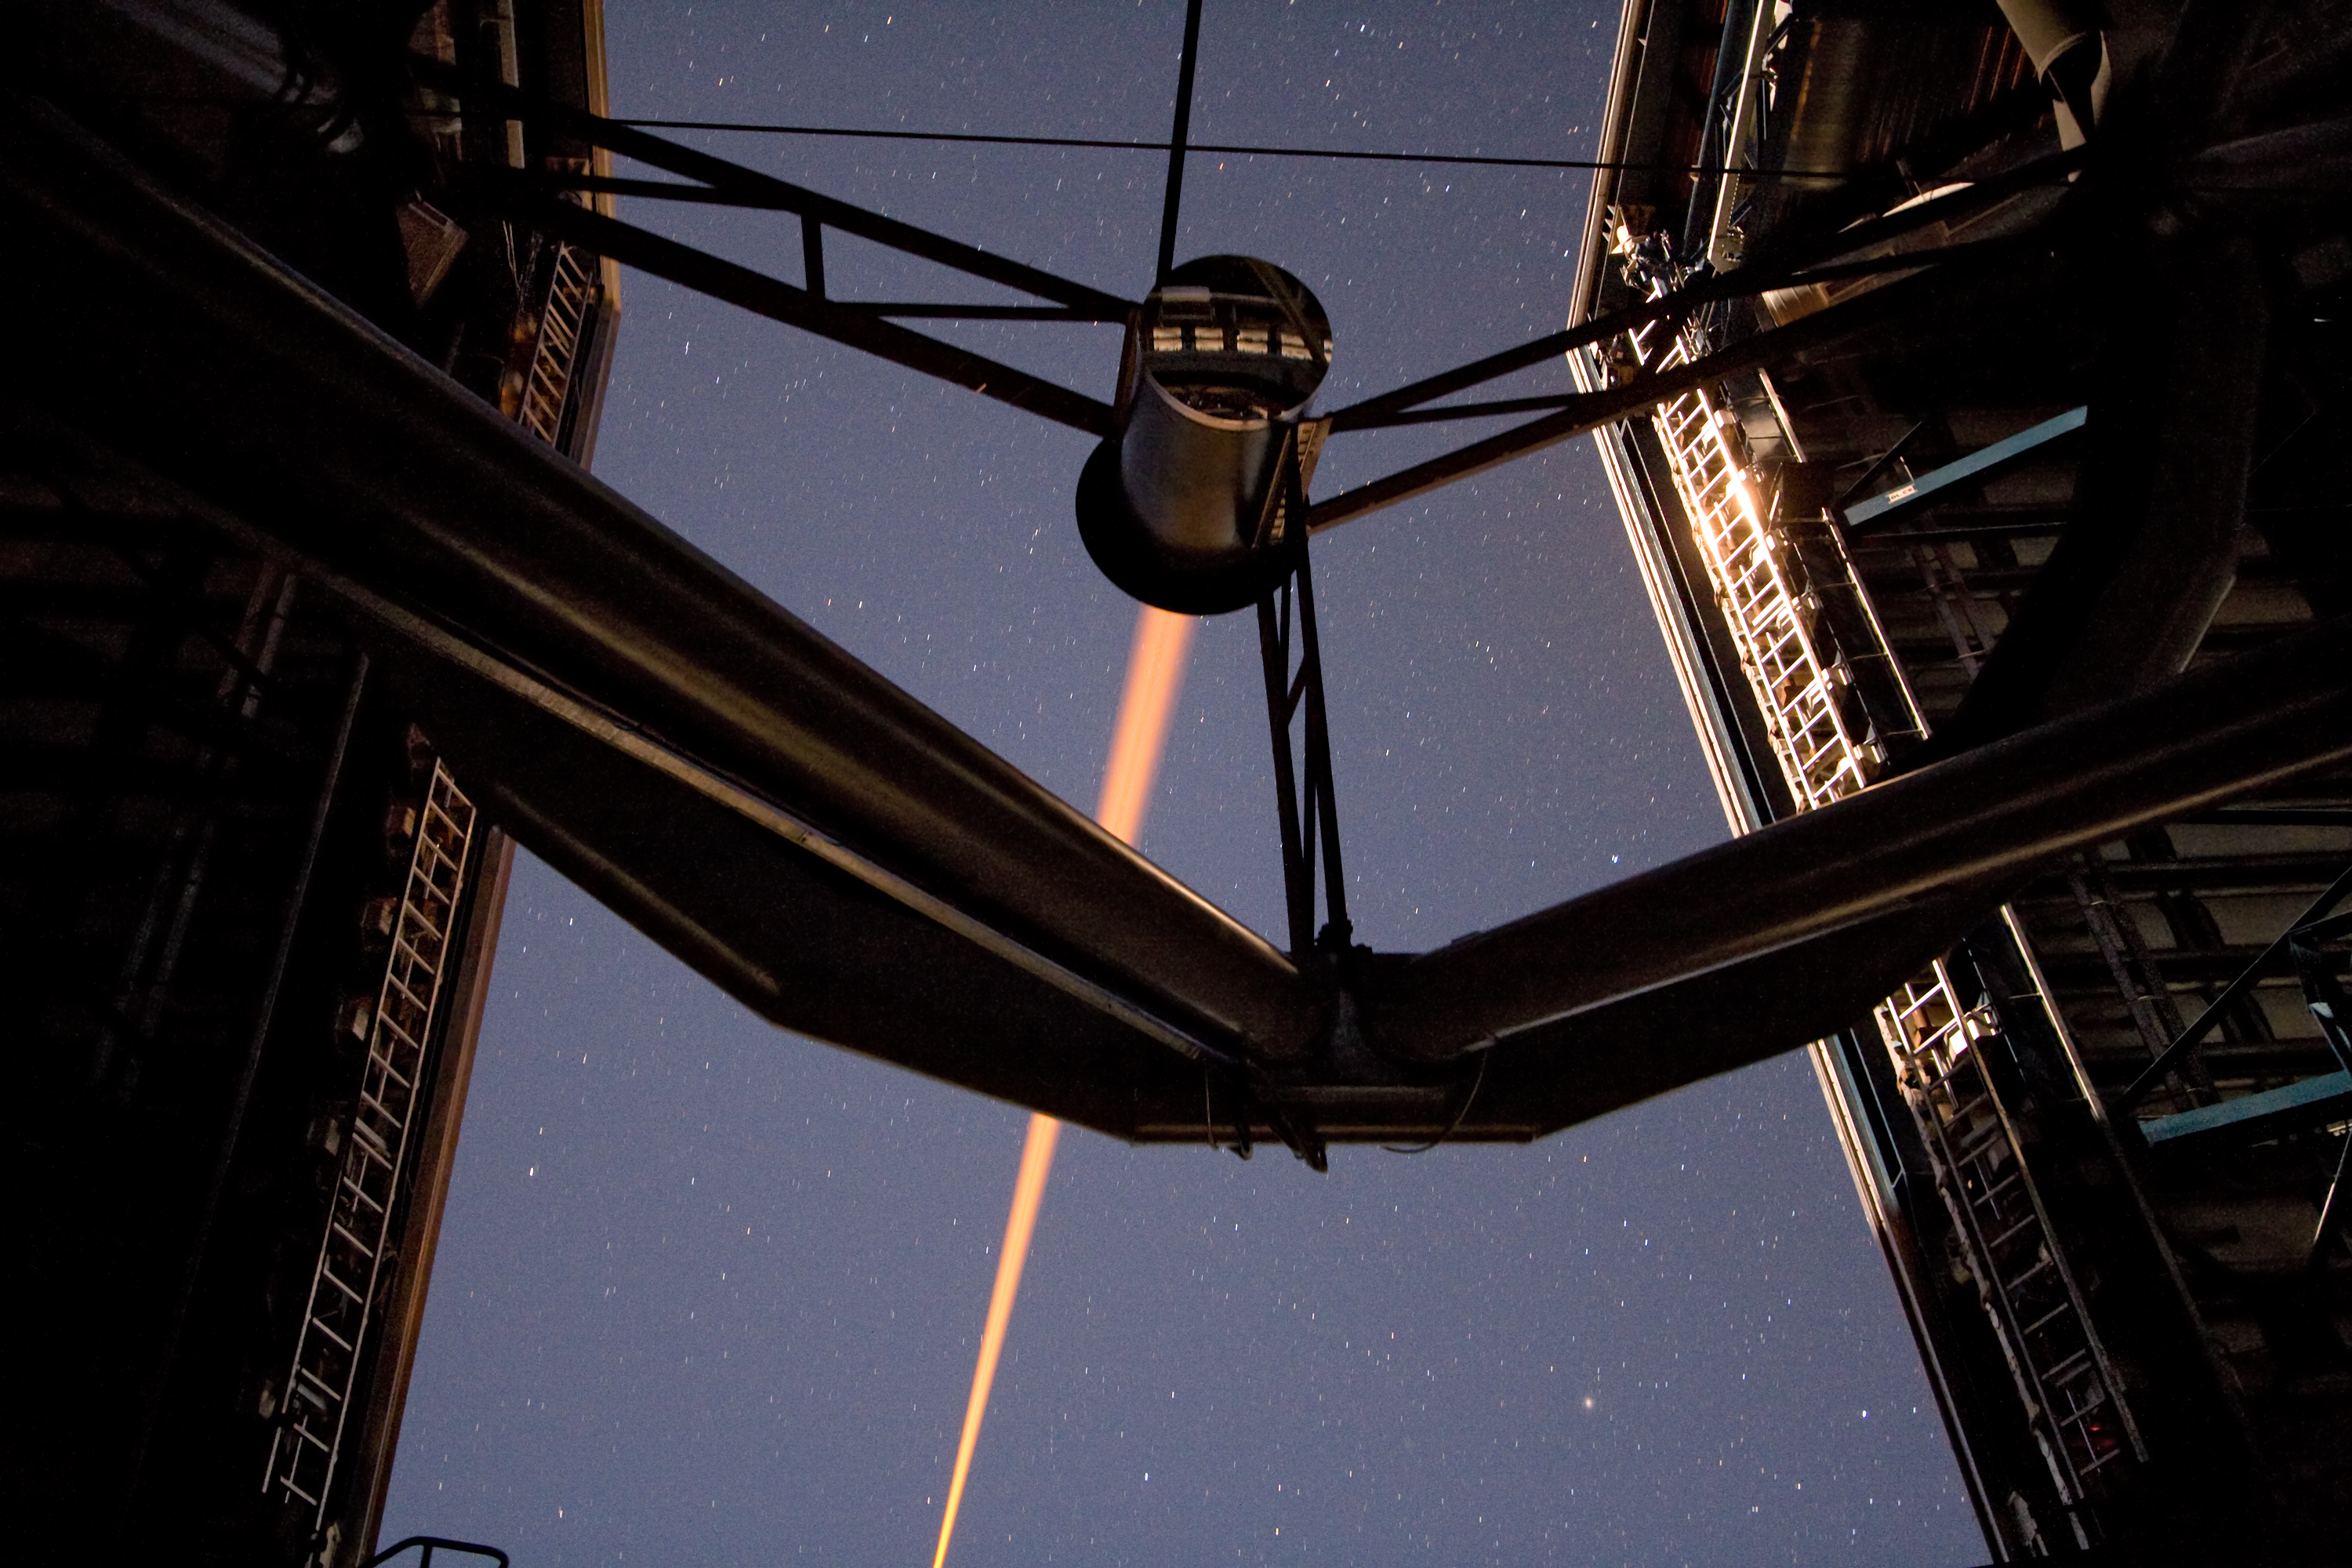

Laser beam creating an “artificial” star

A laser beam shoots out of Yepun, the fourth Unit Telescope of Europe’s flagship observatory, ESO’s Very Large Telescope (VLT). This beam is used to create an artificial star above Paranal to assist the adaptive optics instruments on the VLT. Adaptive optics is a technique that allows astronomers to overcome the blurring effect of the atmosphere and obtain images almost as sharp as would be possible if the whole telescope were placed in space, above Earth's atmosphere.

Credit: ESO/Y. Beletsky